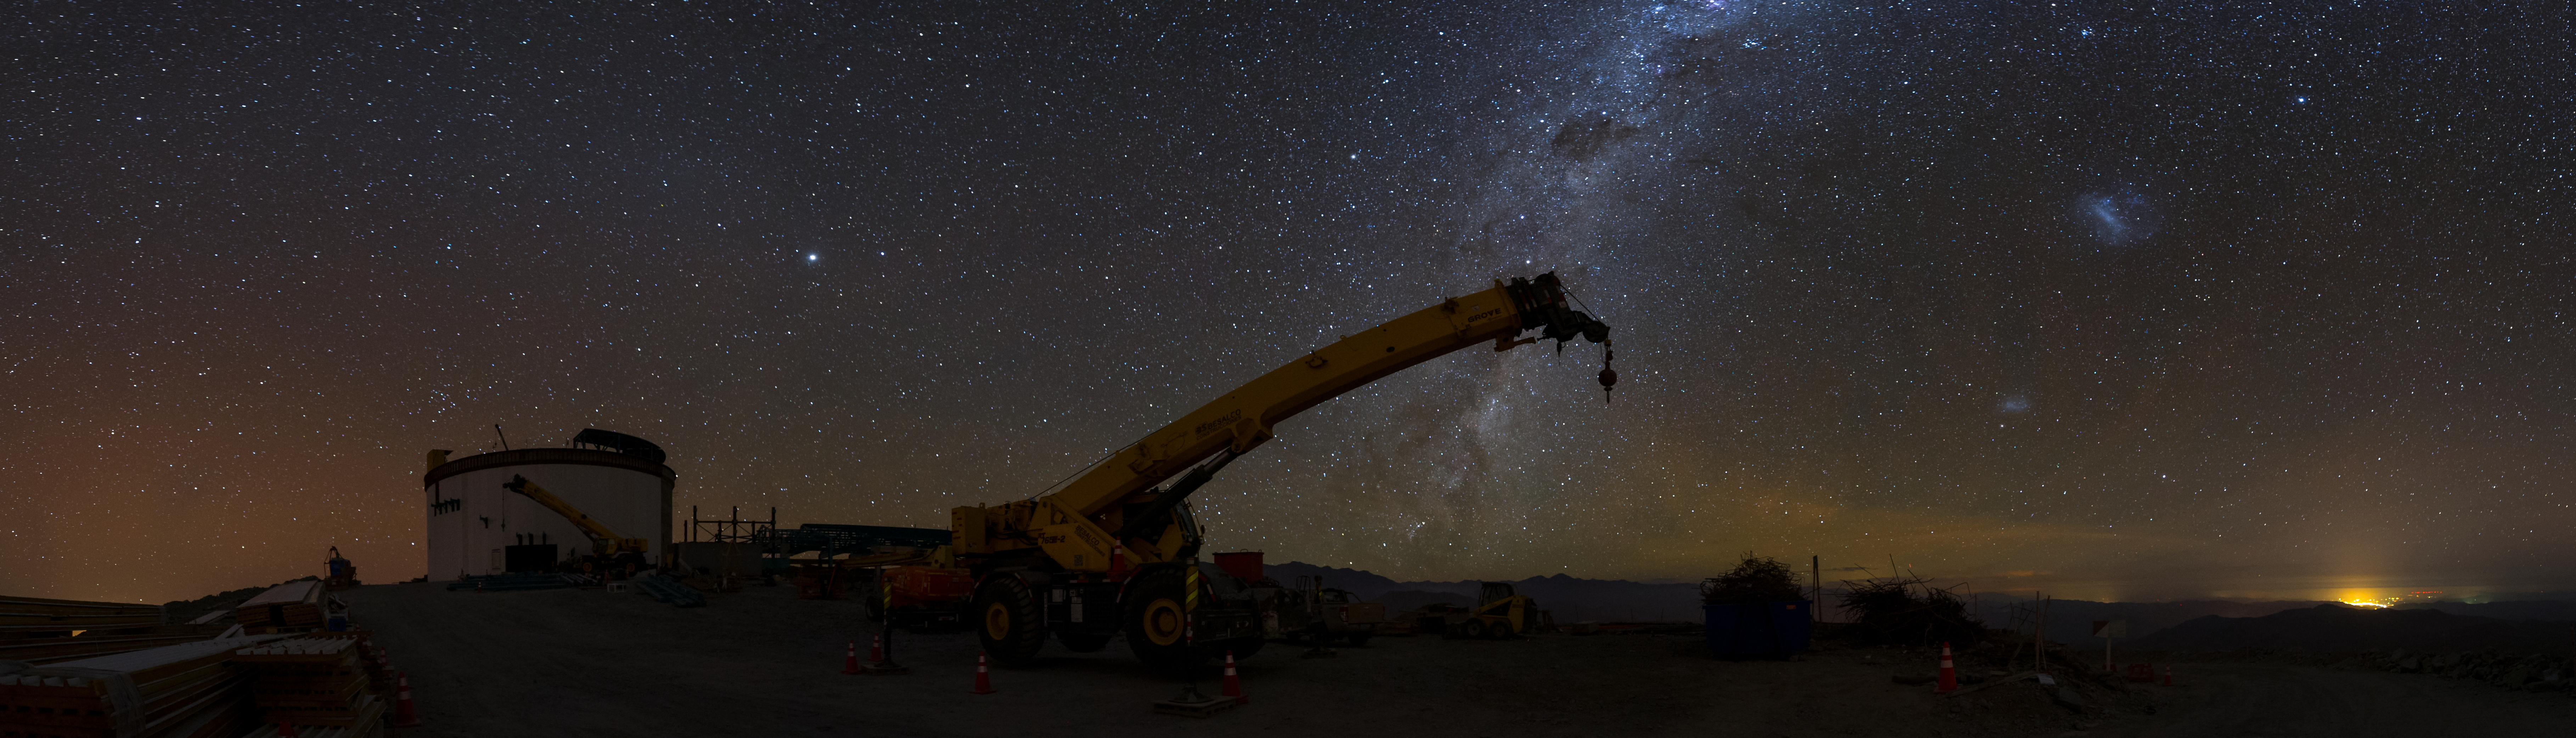

Summit Multimedia Visit 2017

In March 2017 a multimedia team visited Cerro Pachón to document LSST Facility construction. More details are at https://www.lsst.org/news/cerro-pach%C3%B3n-goes-hollywood.

Credit: M. Park/Inigo Films/Rubin Observatory/ NSF/ AURA